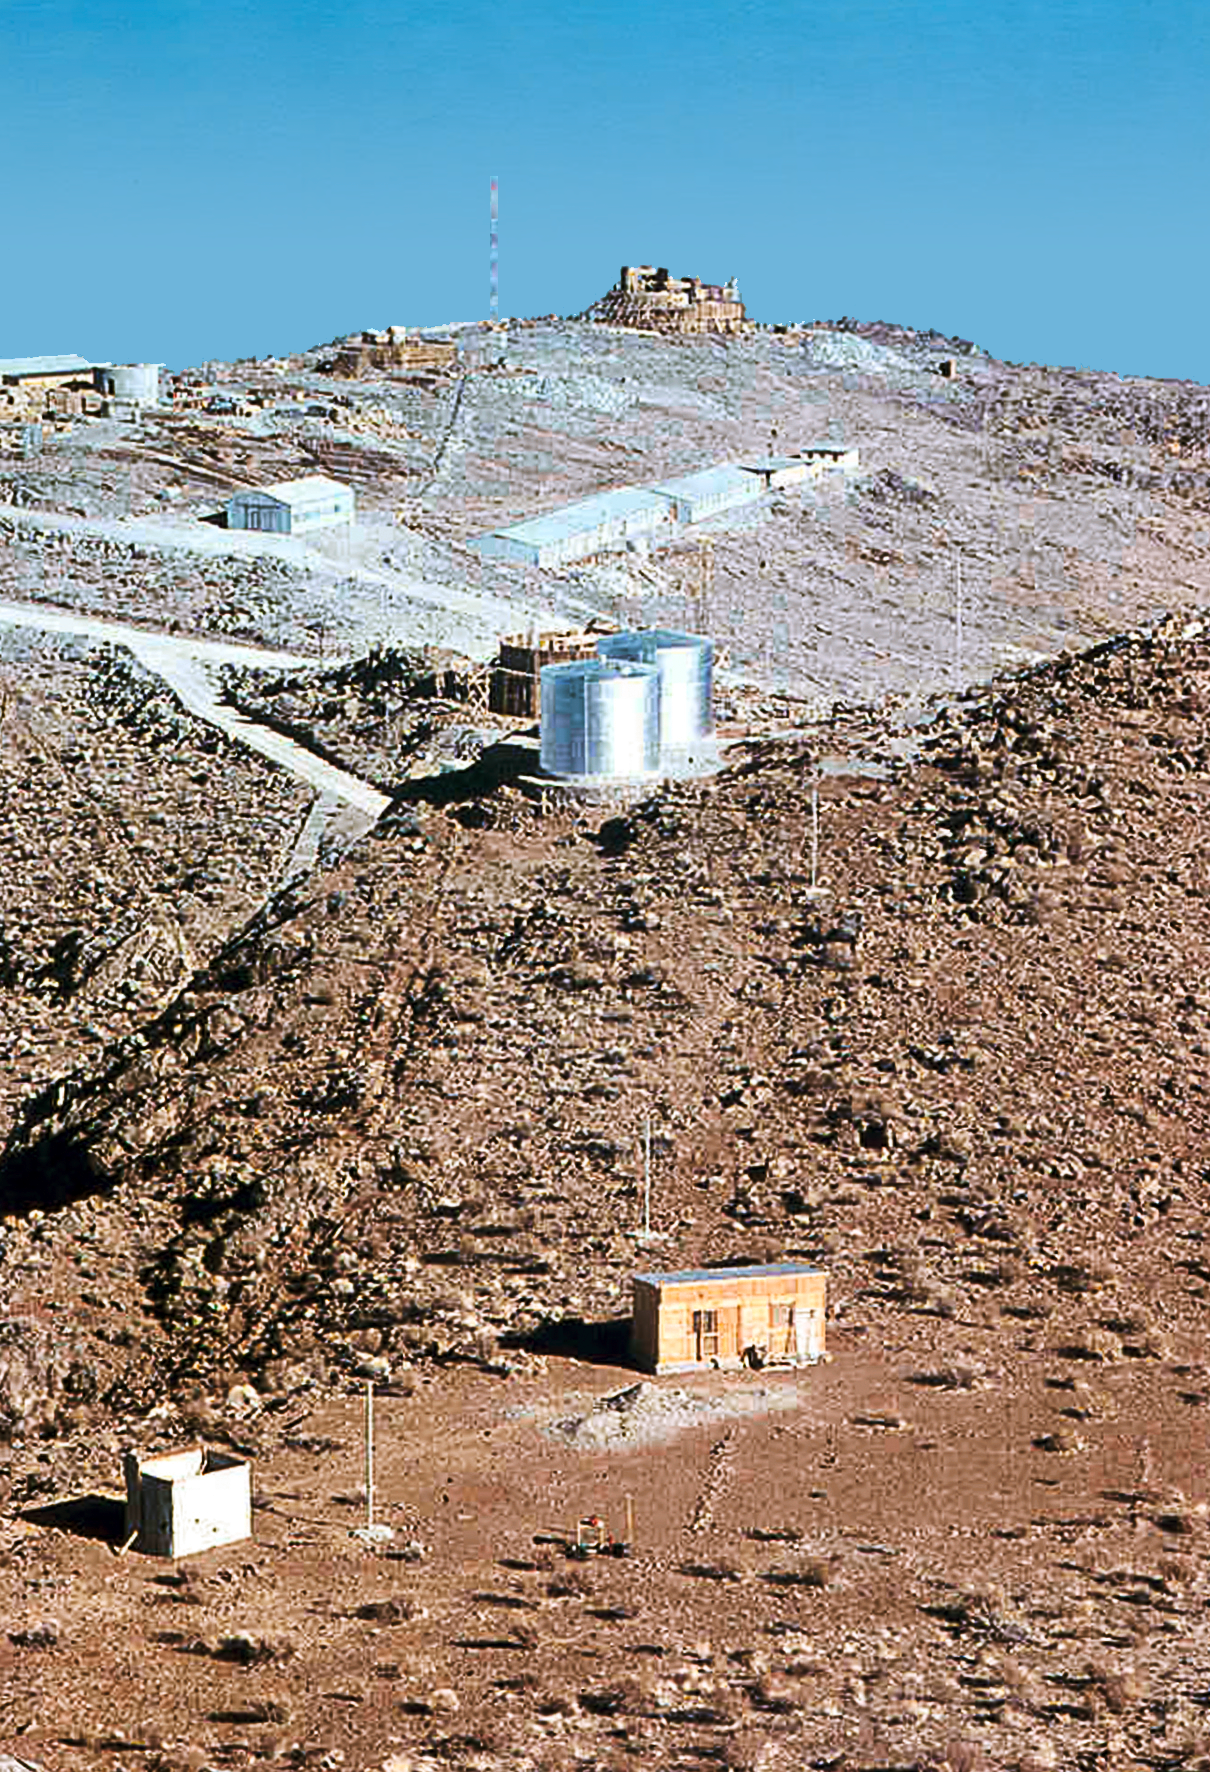

La Silla construction overview 01

Overview of the construction site of the La Silla Observatory in Chile in the late 1960’s. The La Silla Observatory has since become one of the premier ground-based observatories in the world. Today, the NTT is located at right of the water tanks.

Credit: ESO/J.Doornenbal